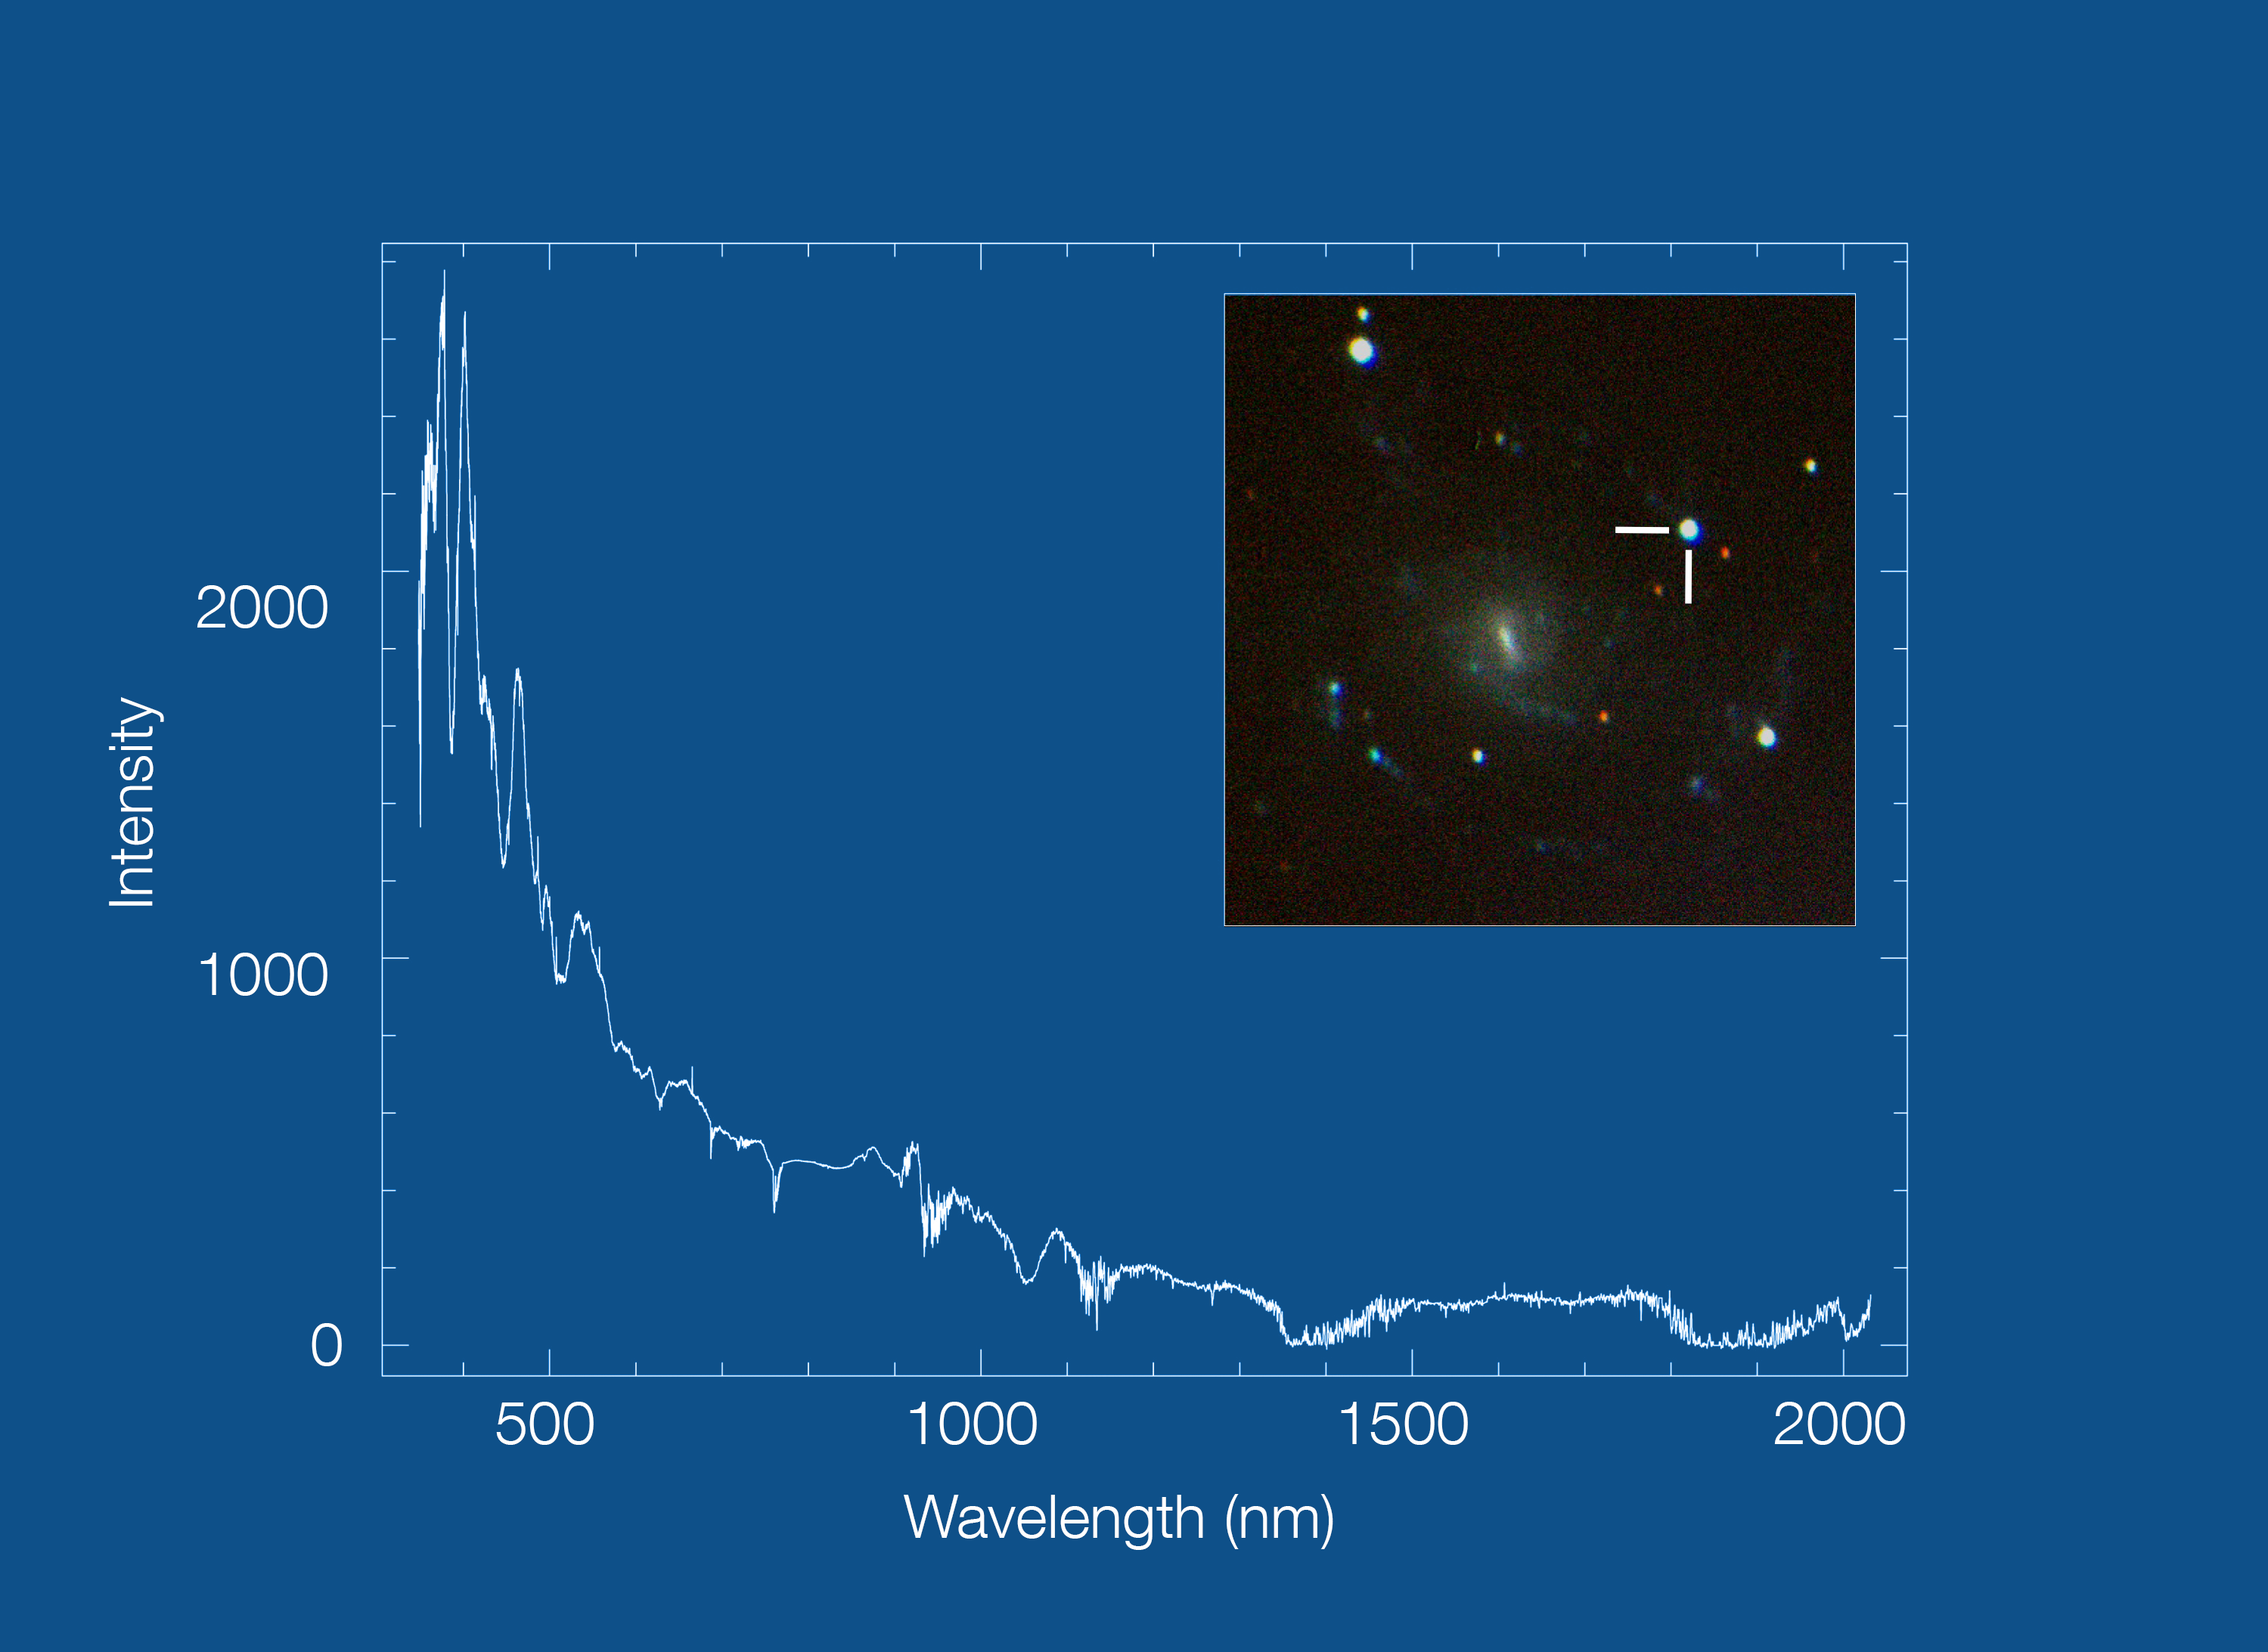

SOXS observations of the supernova SN2025advo

This image shows the spectrum — light intensity as a function of wavelength — of the supernova SN2025advo, obtained with the new SOXS instrument on ESO's New Technology Telescope. The supernova, discovered by the Asteroid Terrestrial-impact Last Alert System on 17 November 2025, is located in a galaxy some 200 million light years away.

The inset shows a colour image of the host galaxy, taken with the SOXS acquisition camera, with the position of the supernova highlighted. The observations were taken on 14 December 2025 and cover the entire 350-2000 nm spectral range (4,800 s exposure).

Credit: ESO/S. Campana (INAF)